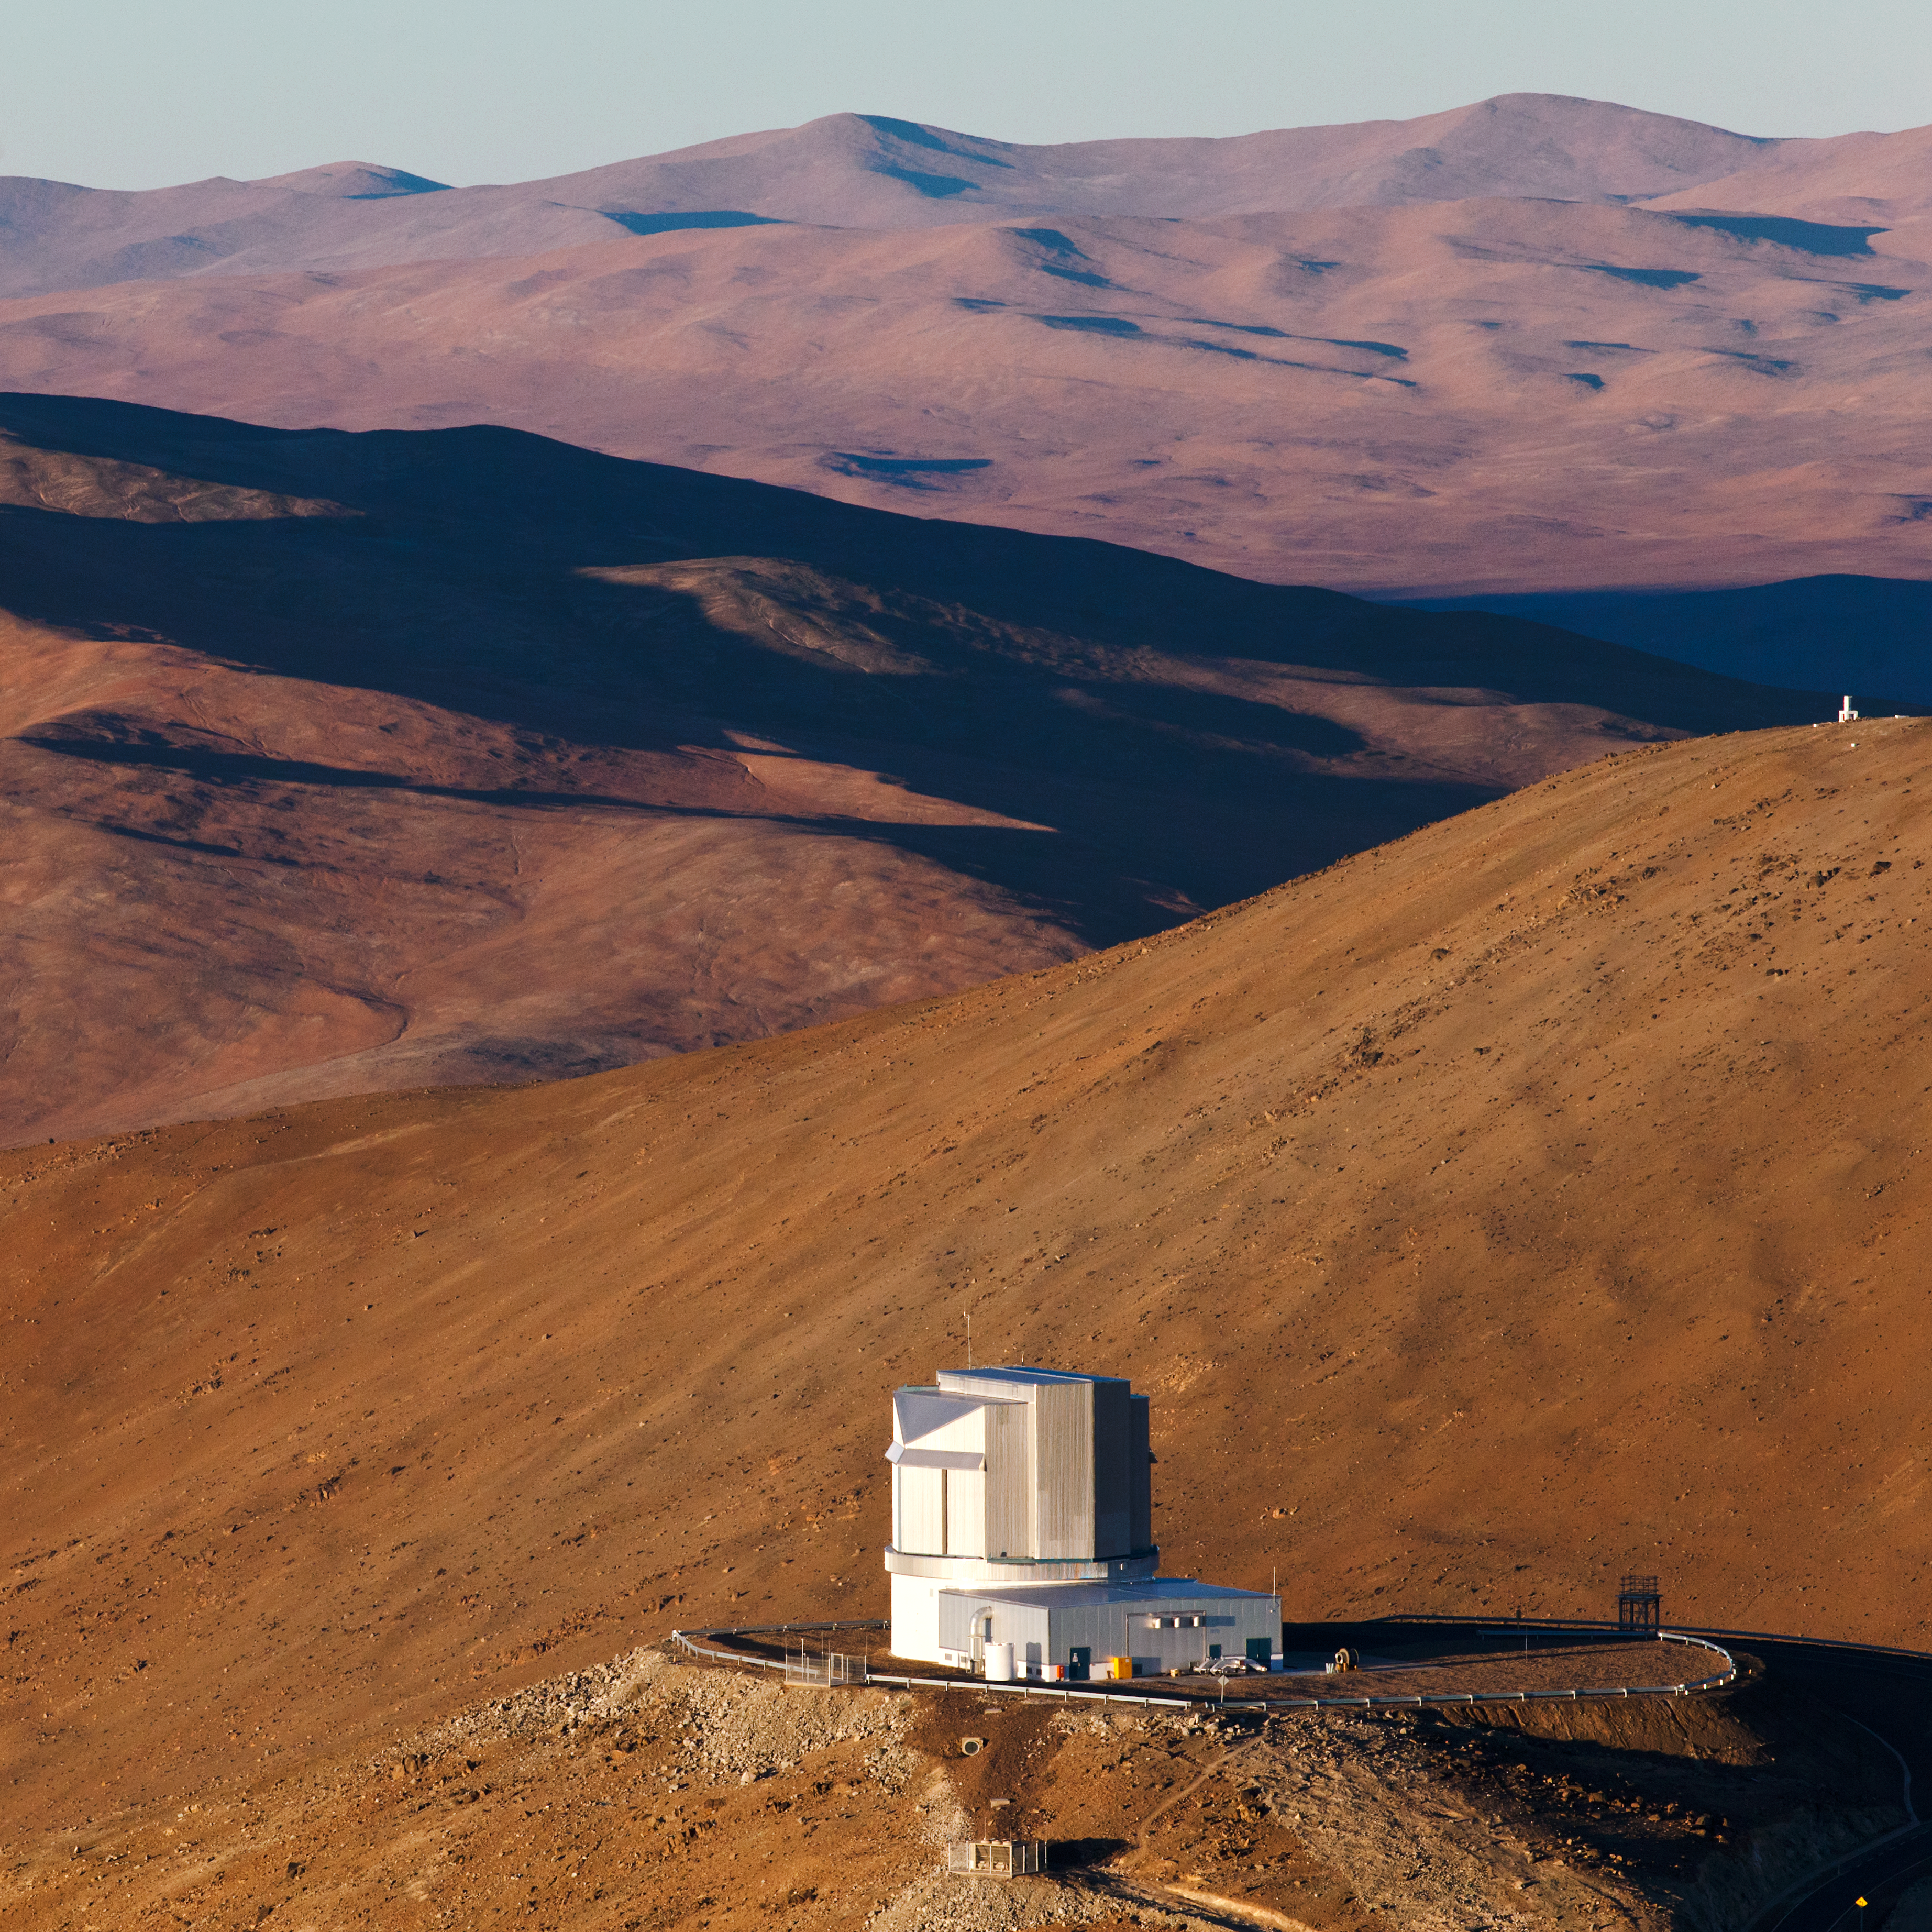

Instruments of wonder

ESO telescopes are helping to unravel the Universe's mysteries. This one is VISTA, on ESO's Paranal observatory, Chile.

Credit: ESO/B. Tafreshi (twanight.org)